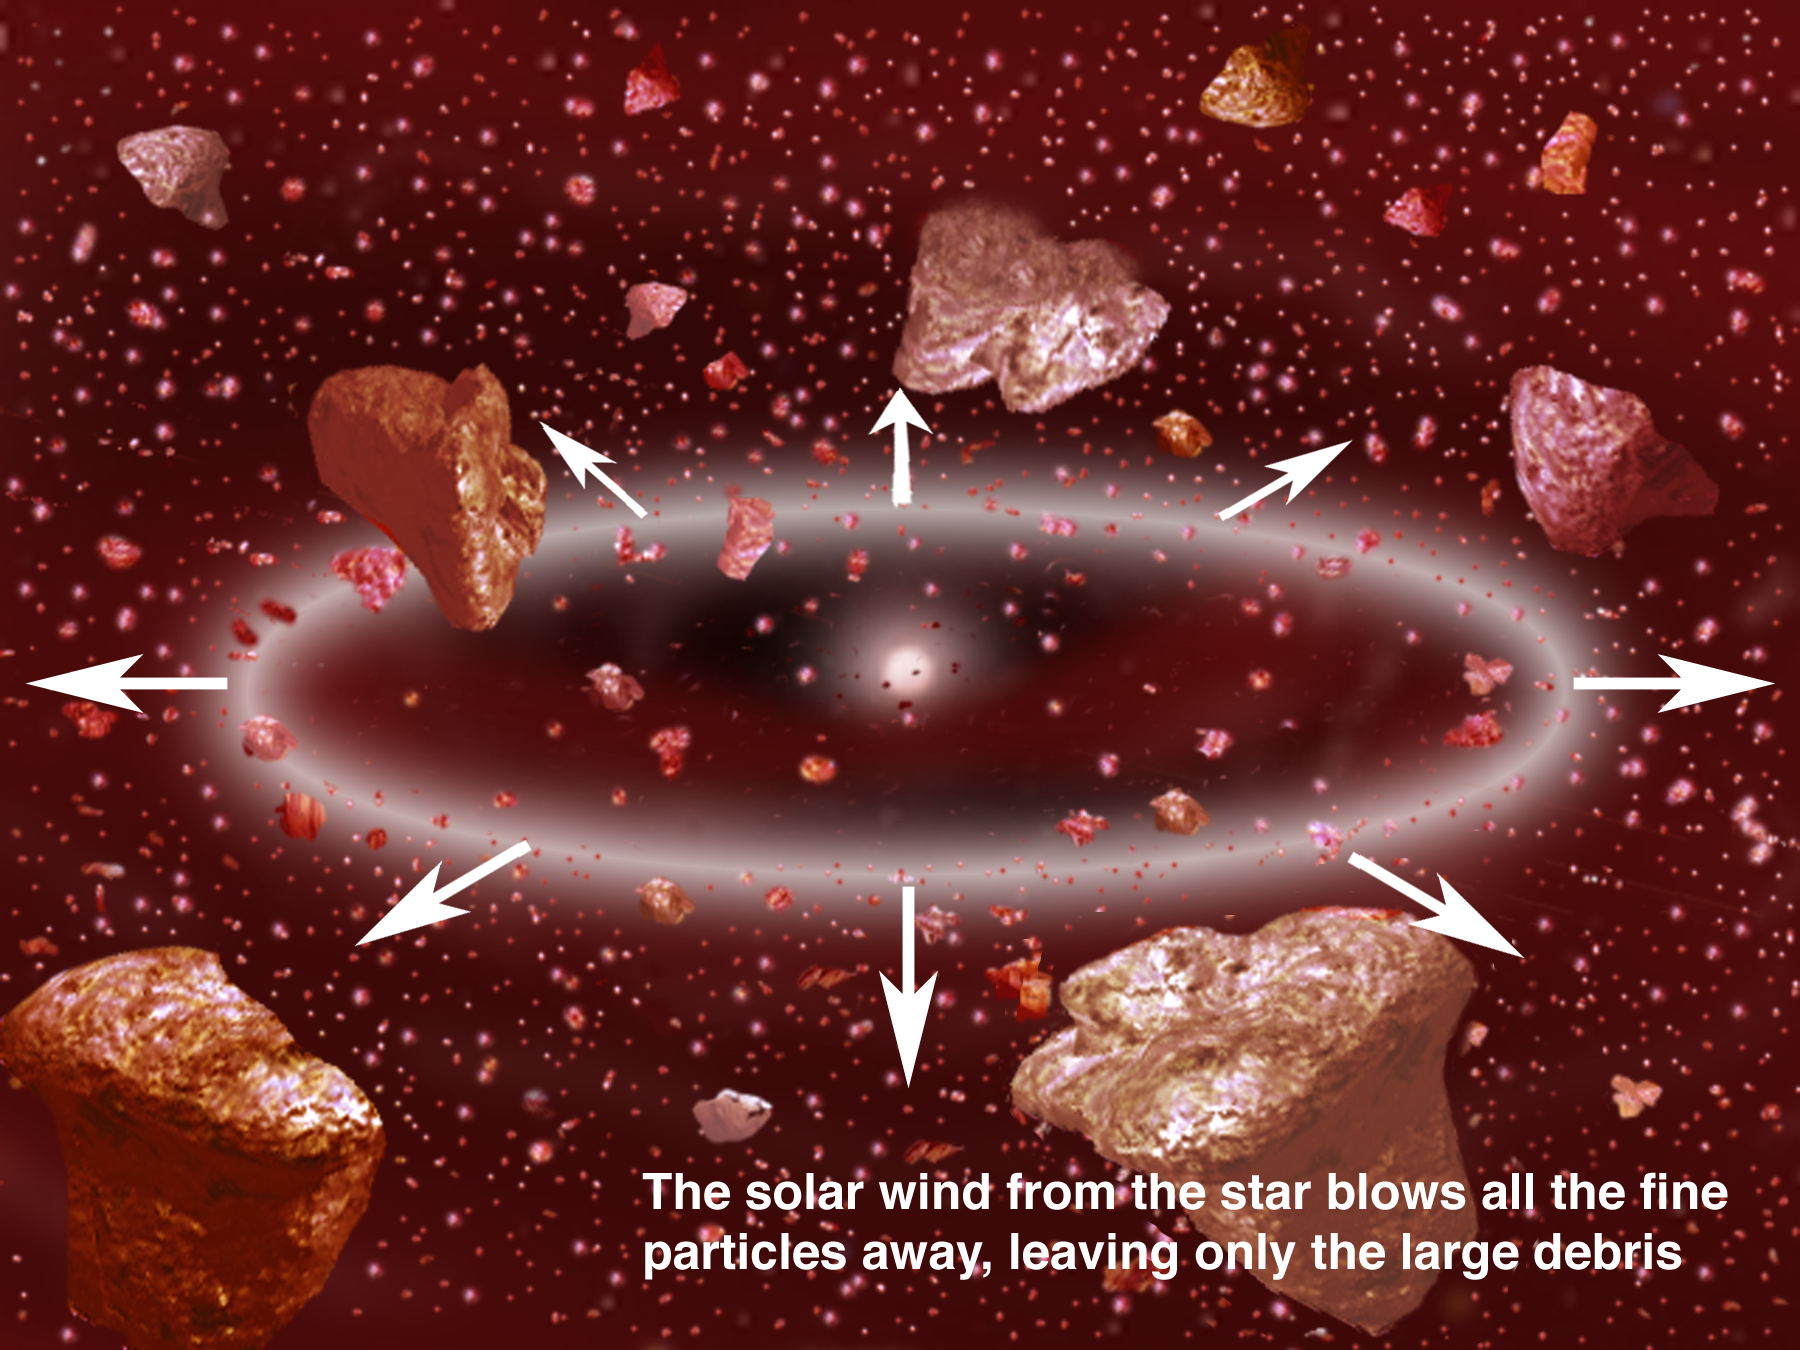

Dusting for Clues: Gemini Discovers Evidence for Colliding Bodies in Planet Forming Disk

Credit: Gemini Observatory/NSF/AURA/J. Lomberg